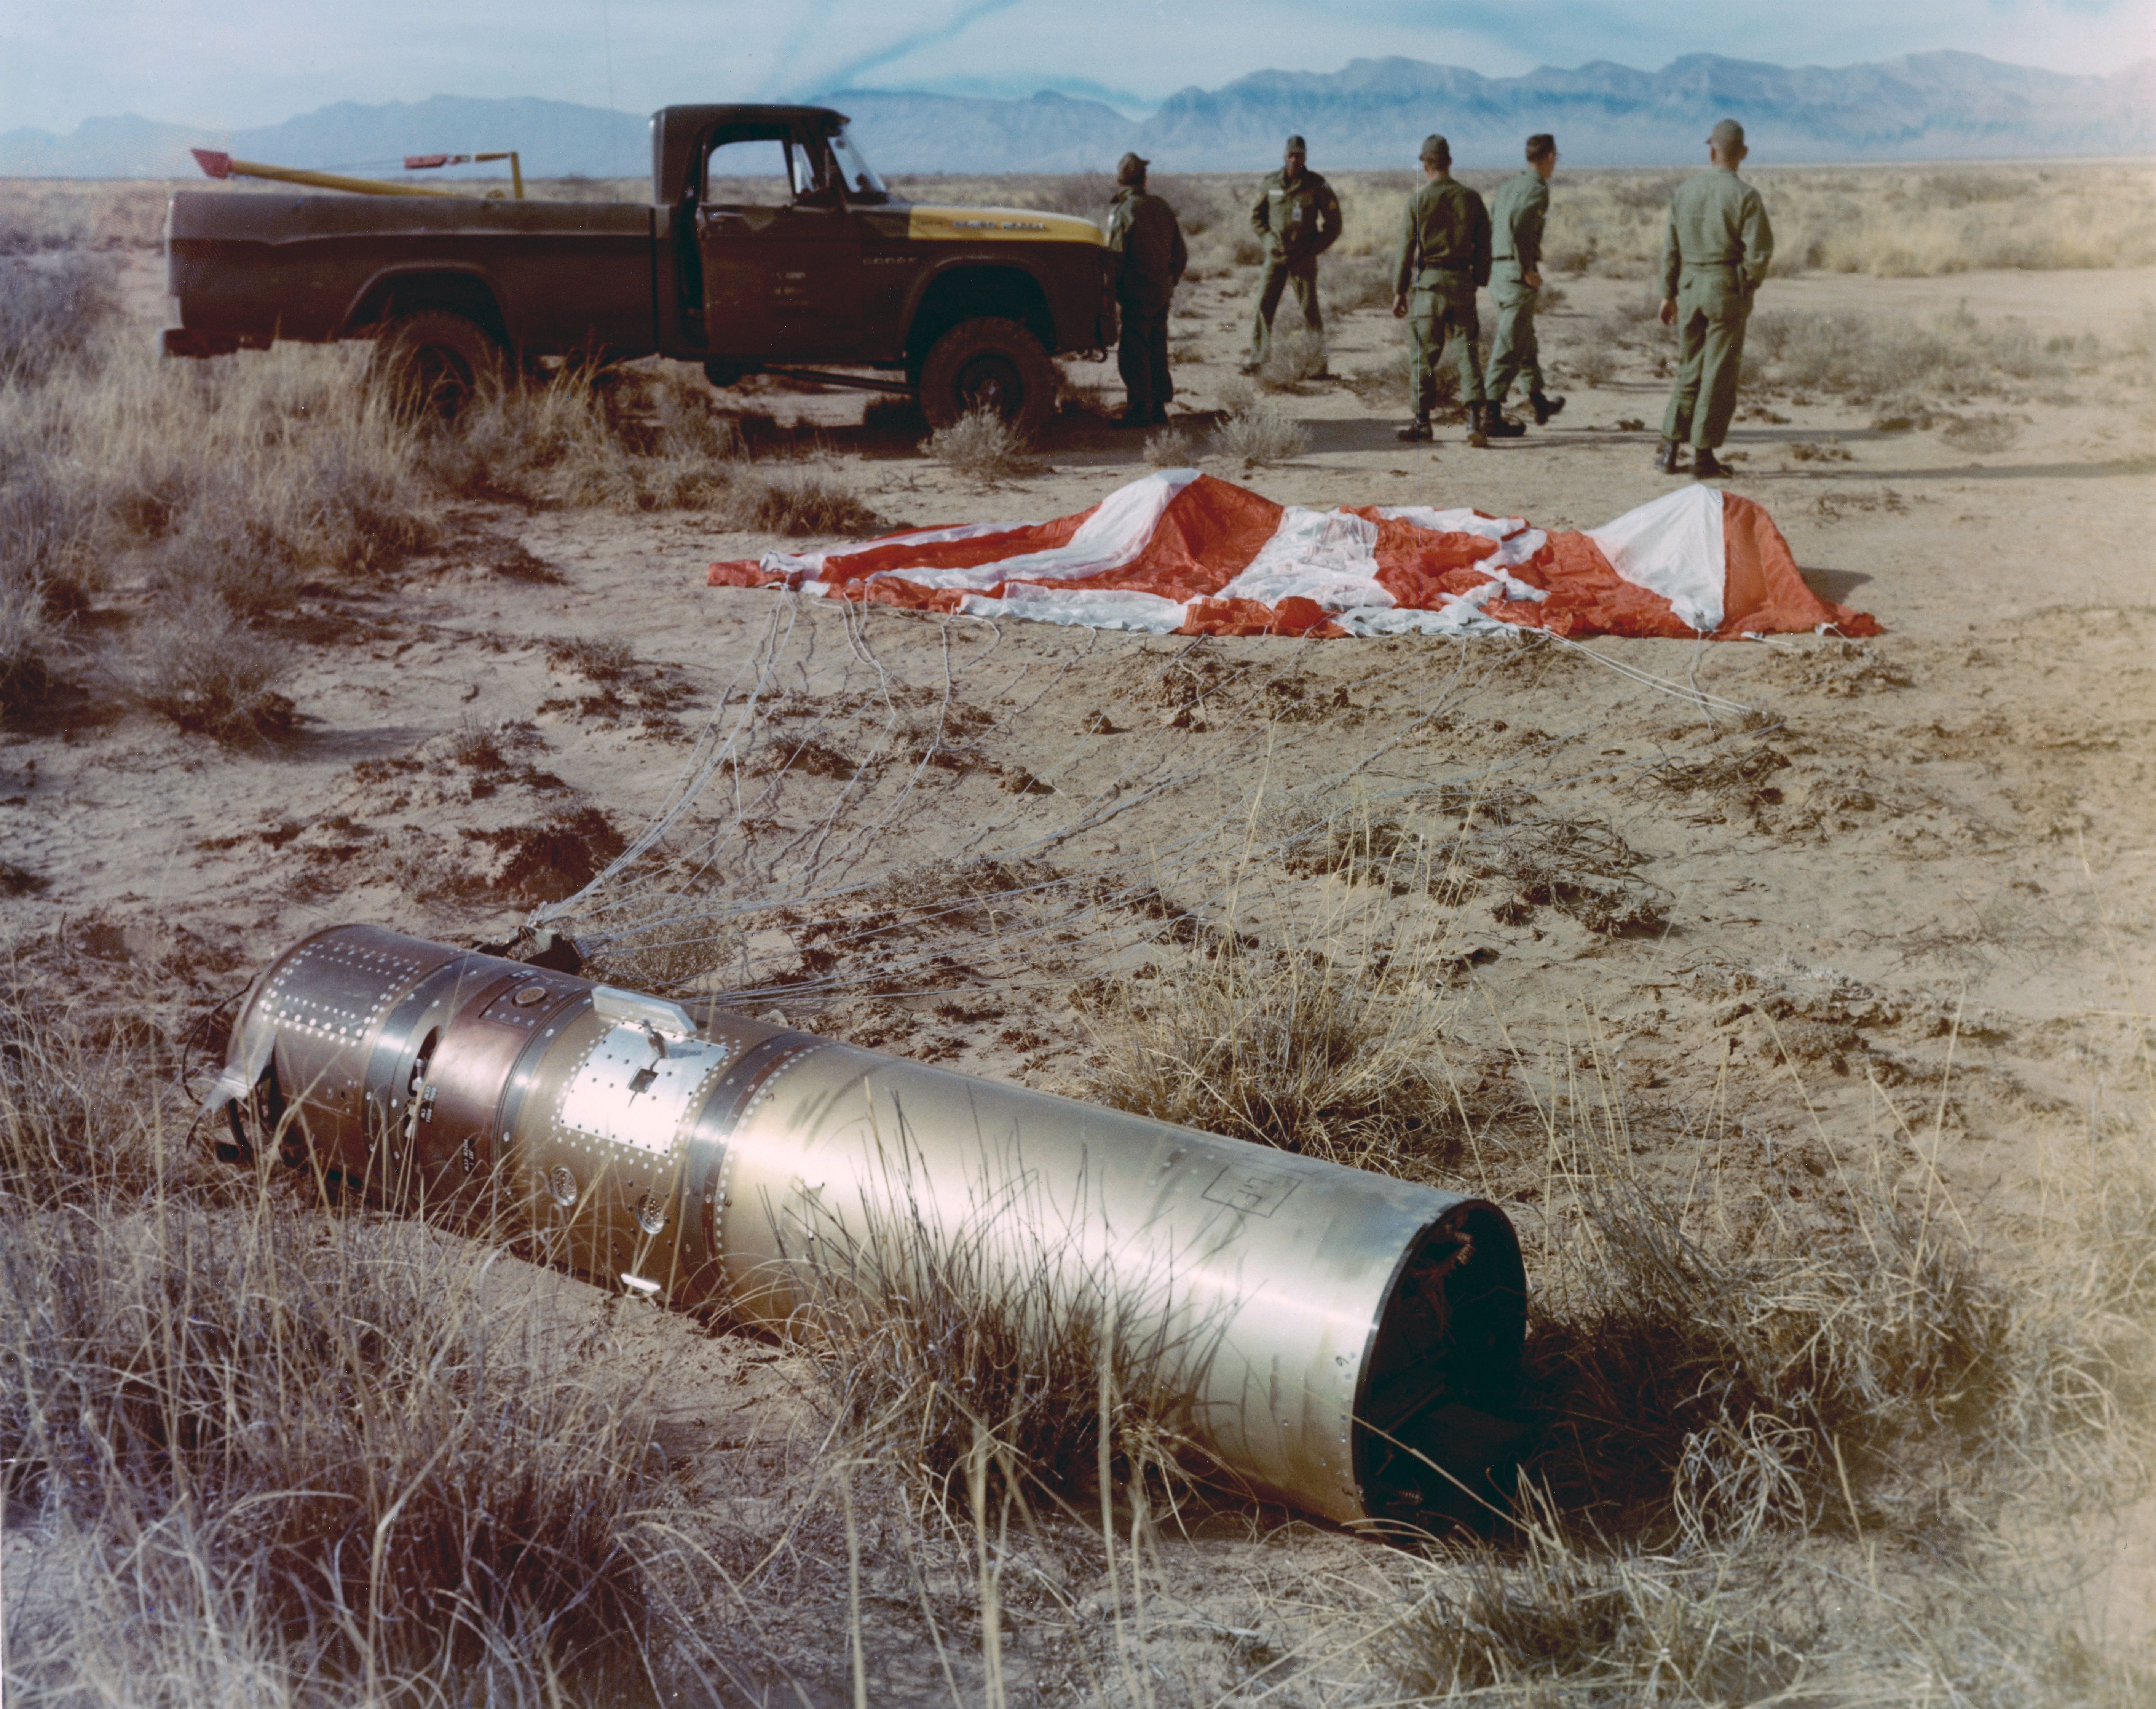

Kitt Peak Rocket Program Flight 3.15

This image shows the Aerobee 150 rocket launched by Kitt Peak at White Sands Missile Range on 8 March 1966. This was flight 3.15, which photographed star spectra using two spectrometers.

During this flight, a steering thruster failed, causing the rocket to tumble. The guidance system lost power later in the flight. Equipment was then recovered by parachute.

The original negative of this image is stored at NOIRLab Headquarters in Tucson, Arizona. This image is part of NSF NOIRLab’s historical archives.

Credit: KPNO/NOIRLab/NSF/AURA